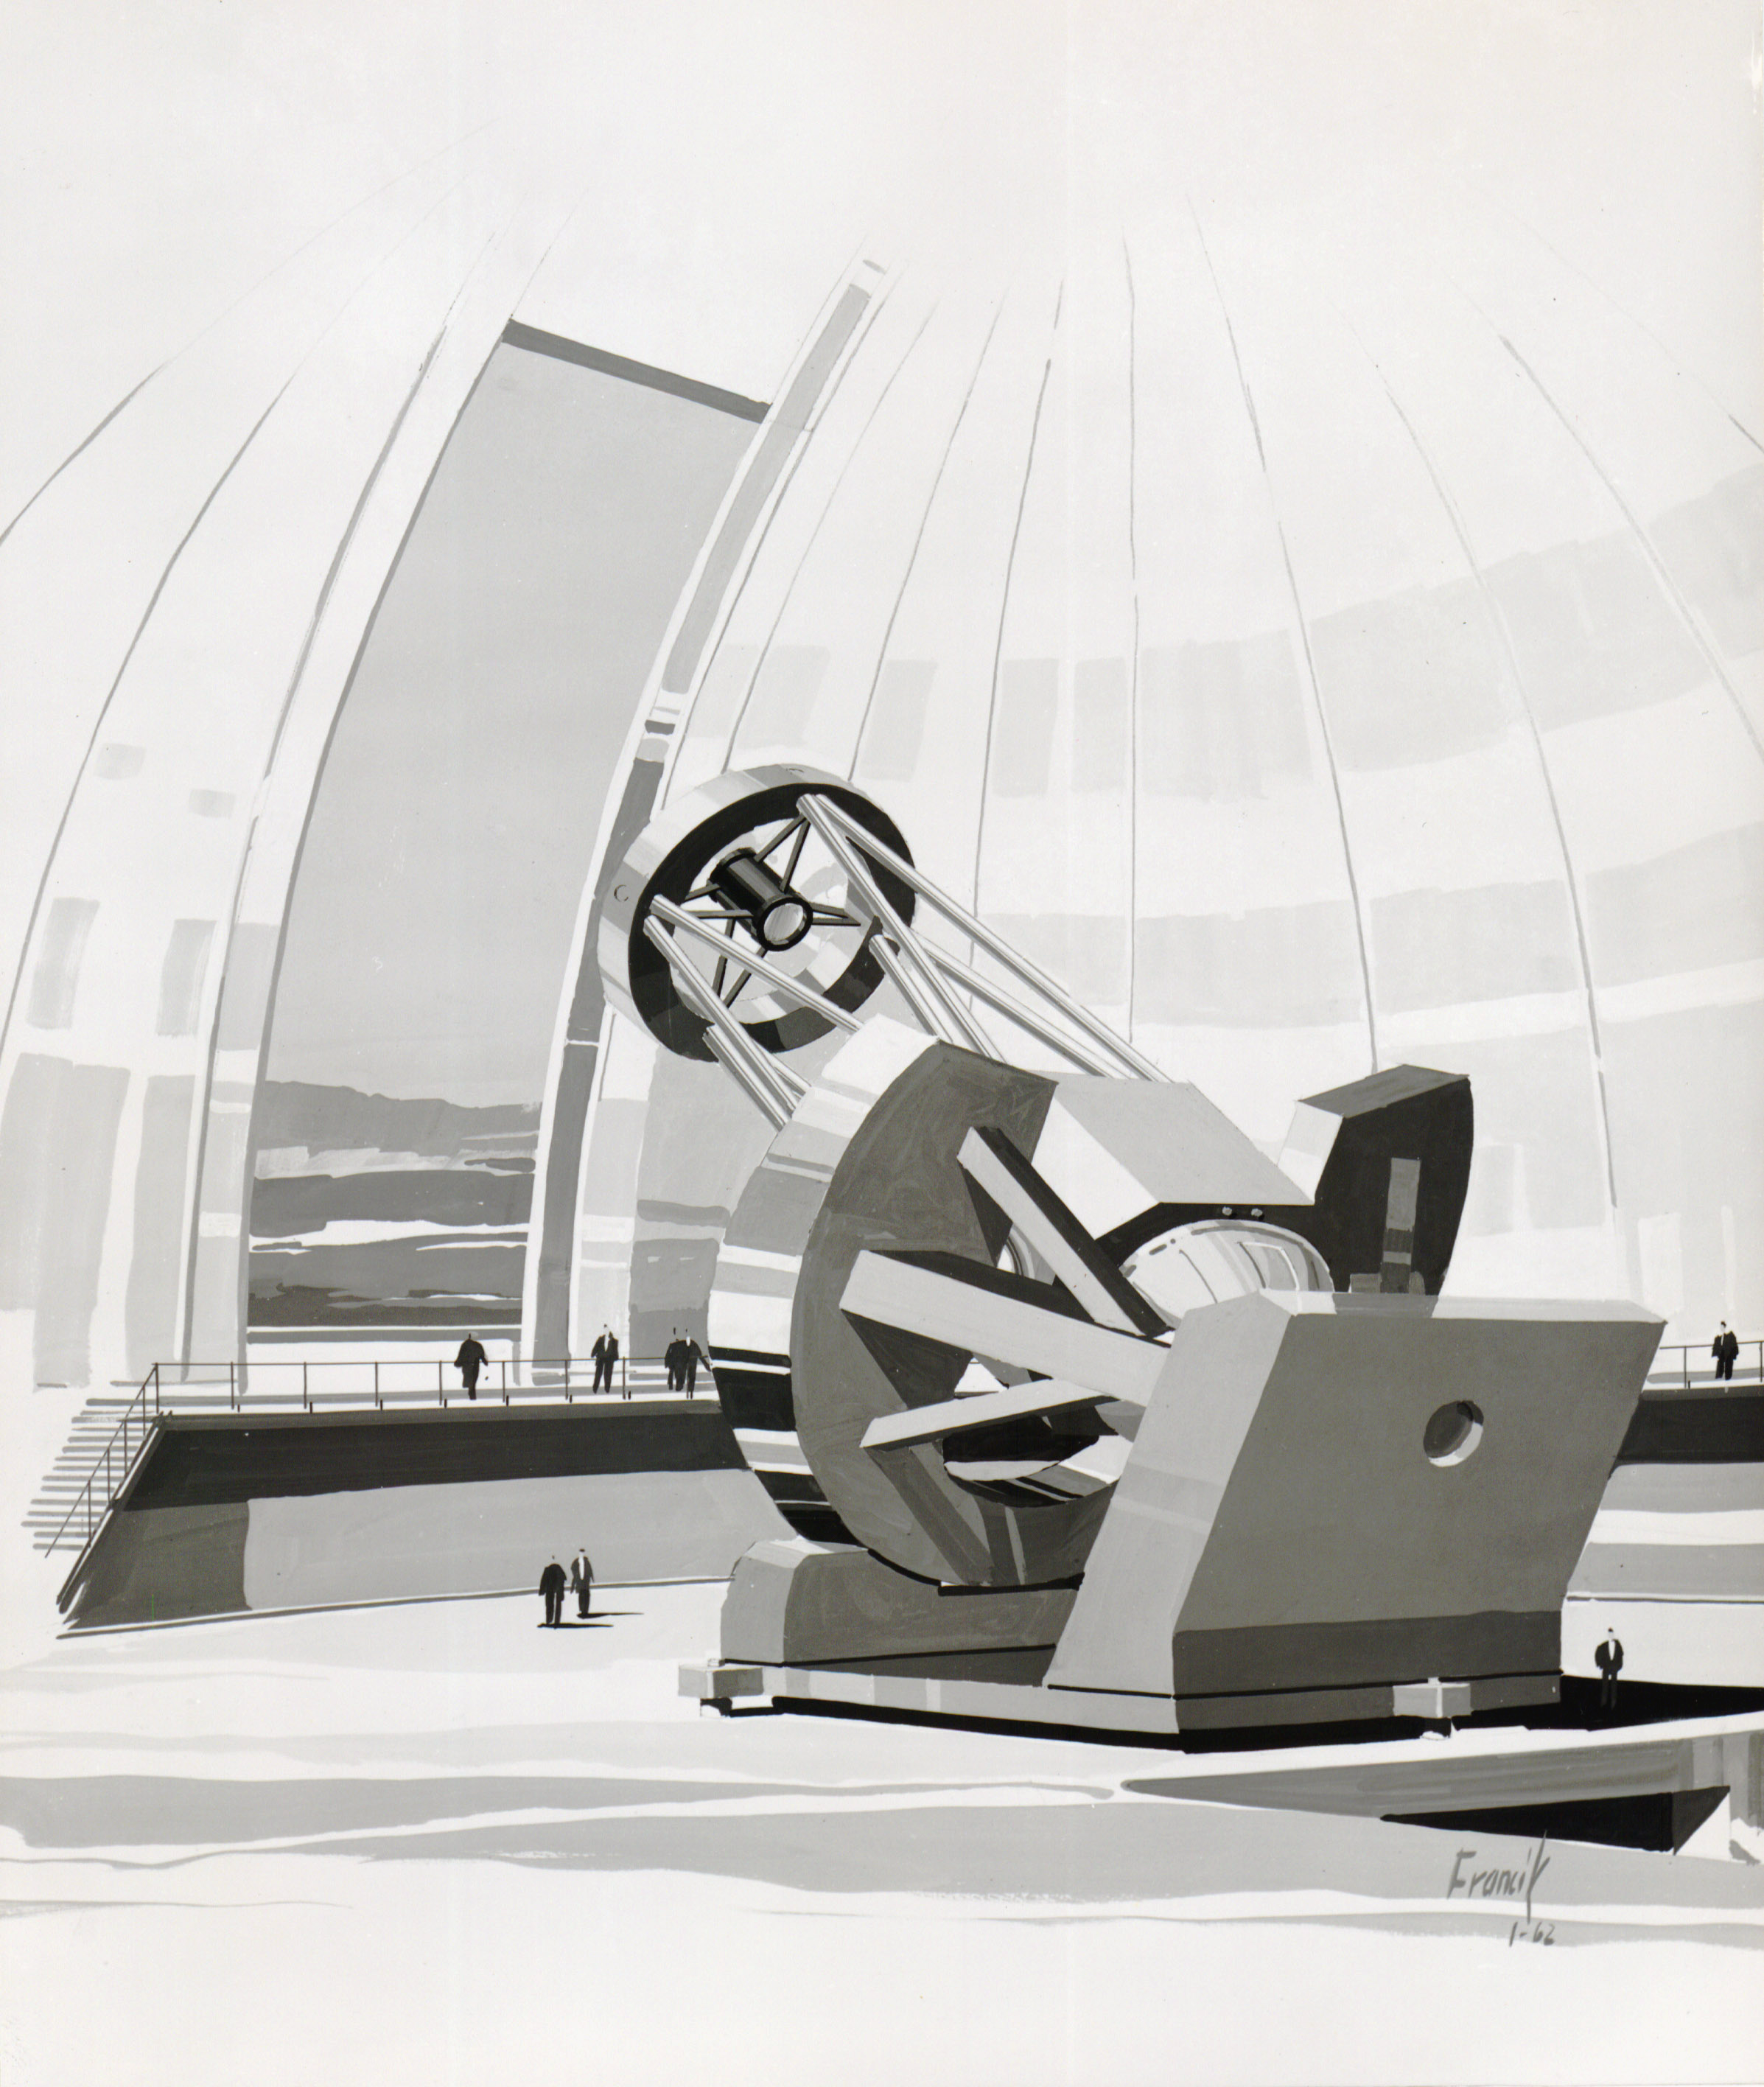

Illustration of the Mayall Telescope

A drawing of the Nicholas U. Mayall 4-meter telescope is shown here.

Credit: NOIRLab/AURA/NSF